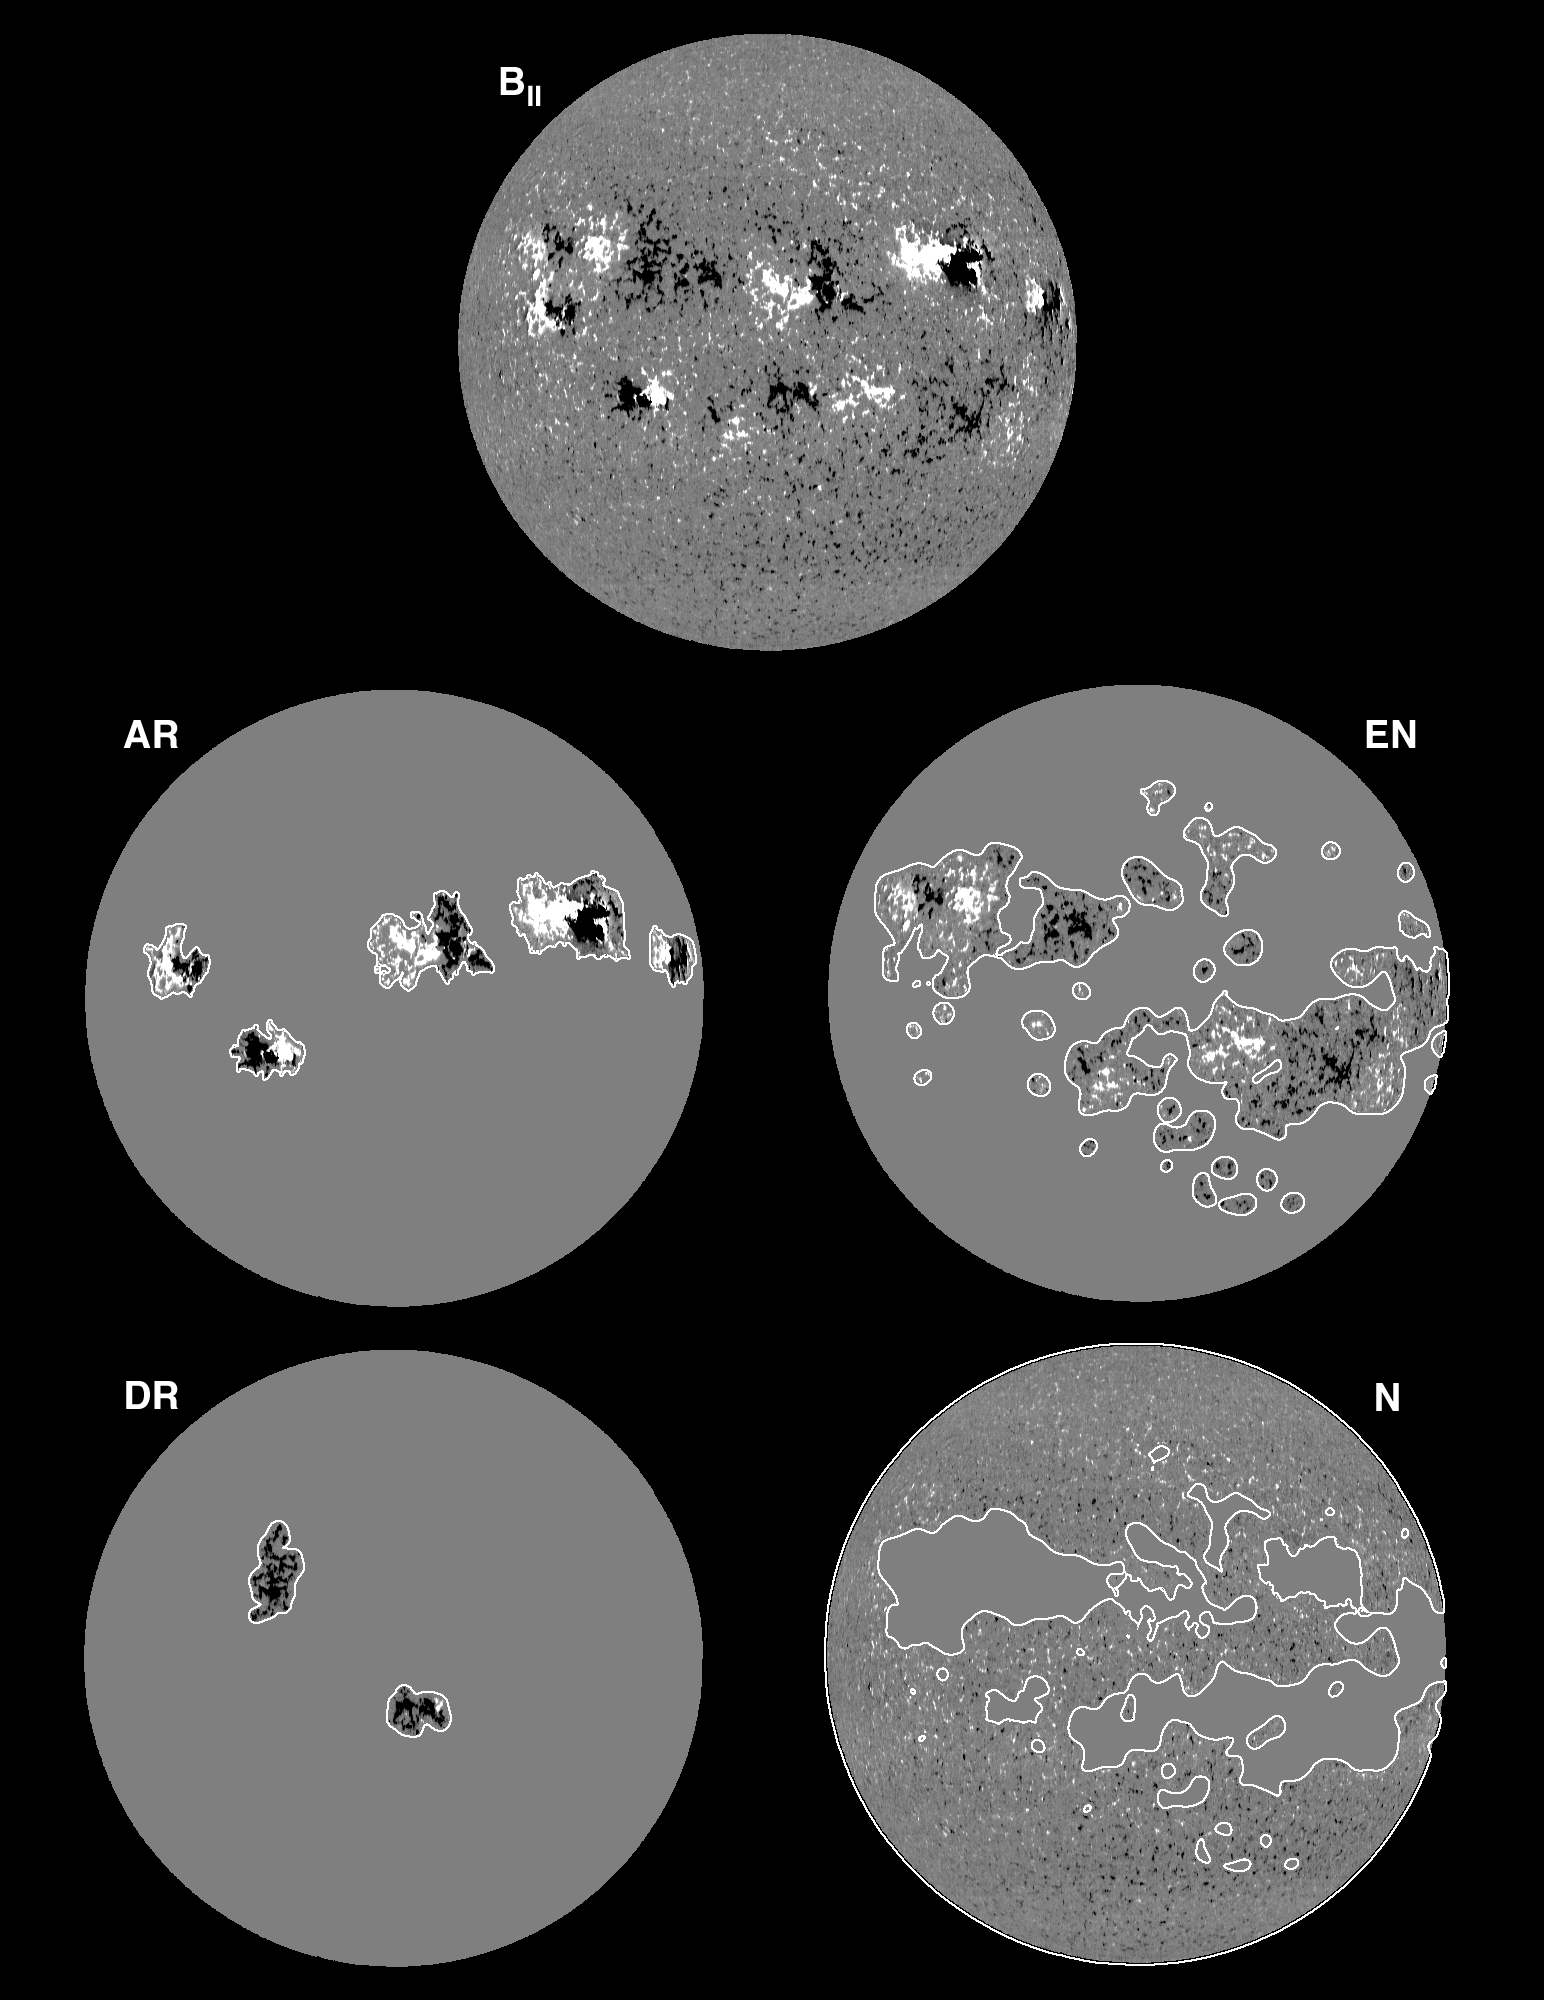

The Sun's magnetic field

Magnetograms of the Sun from 3rd June 1993.

Credit: NSO/NOIRLab/NSF/AURA/K.Harvey, O.R.White